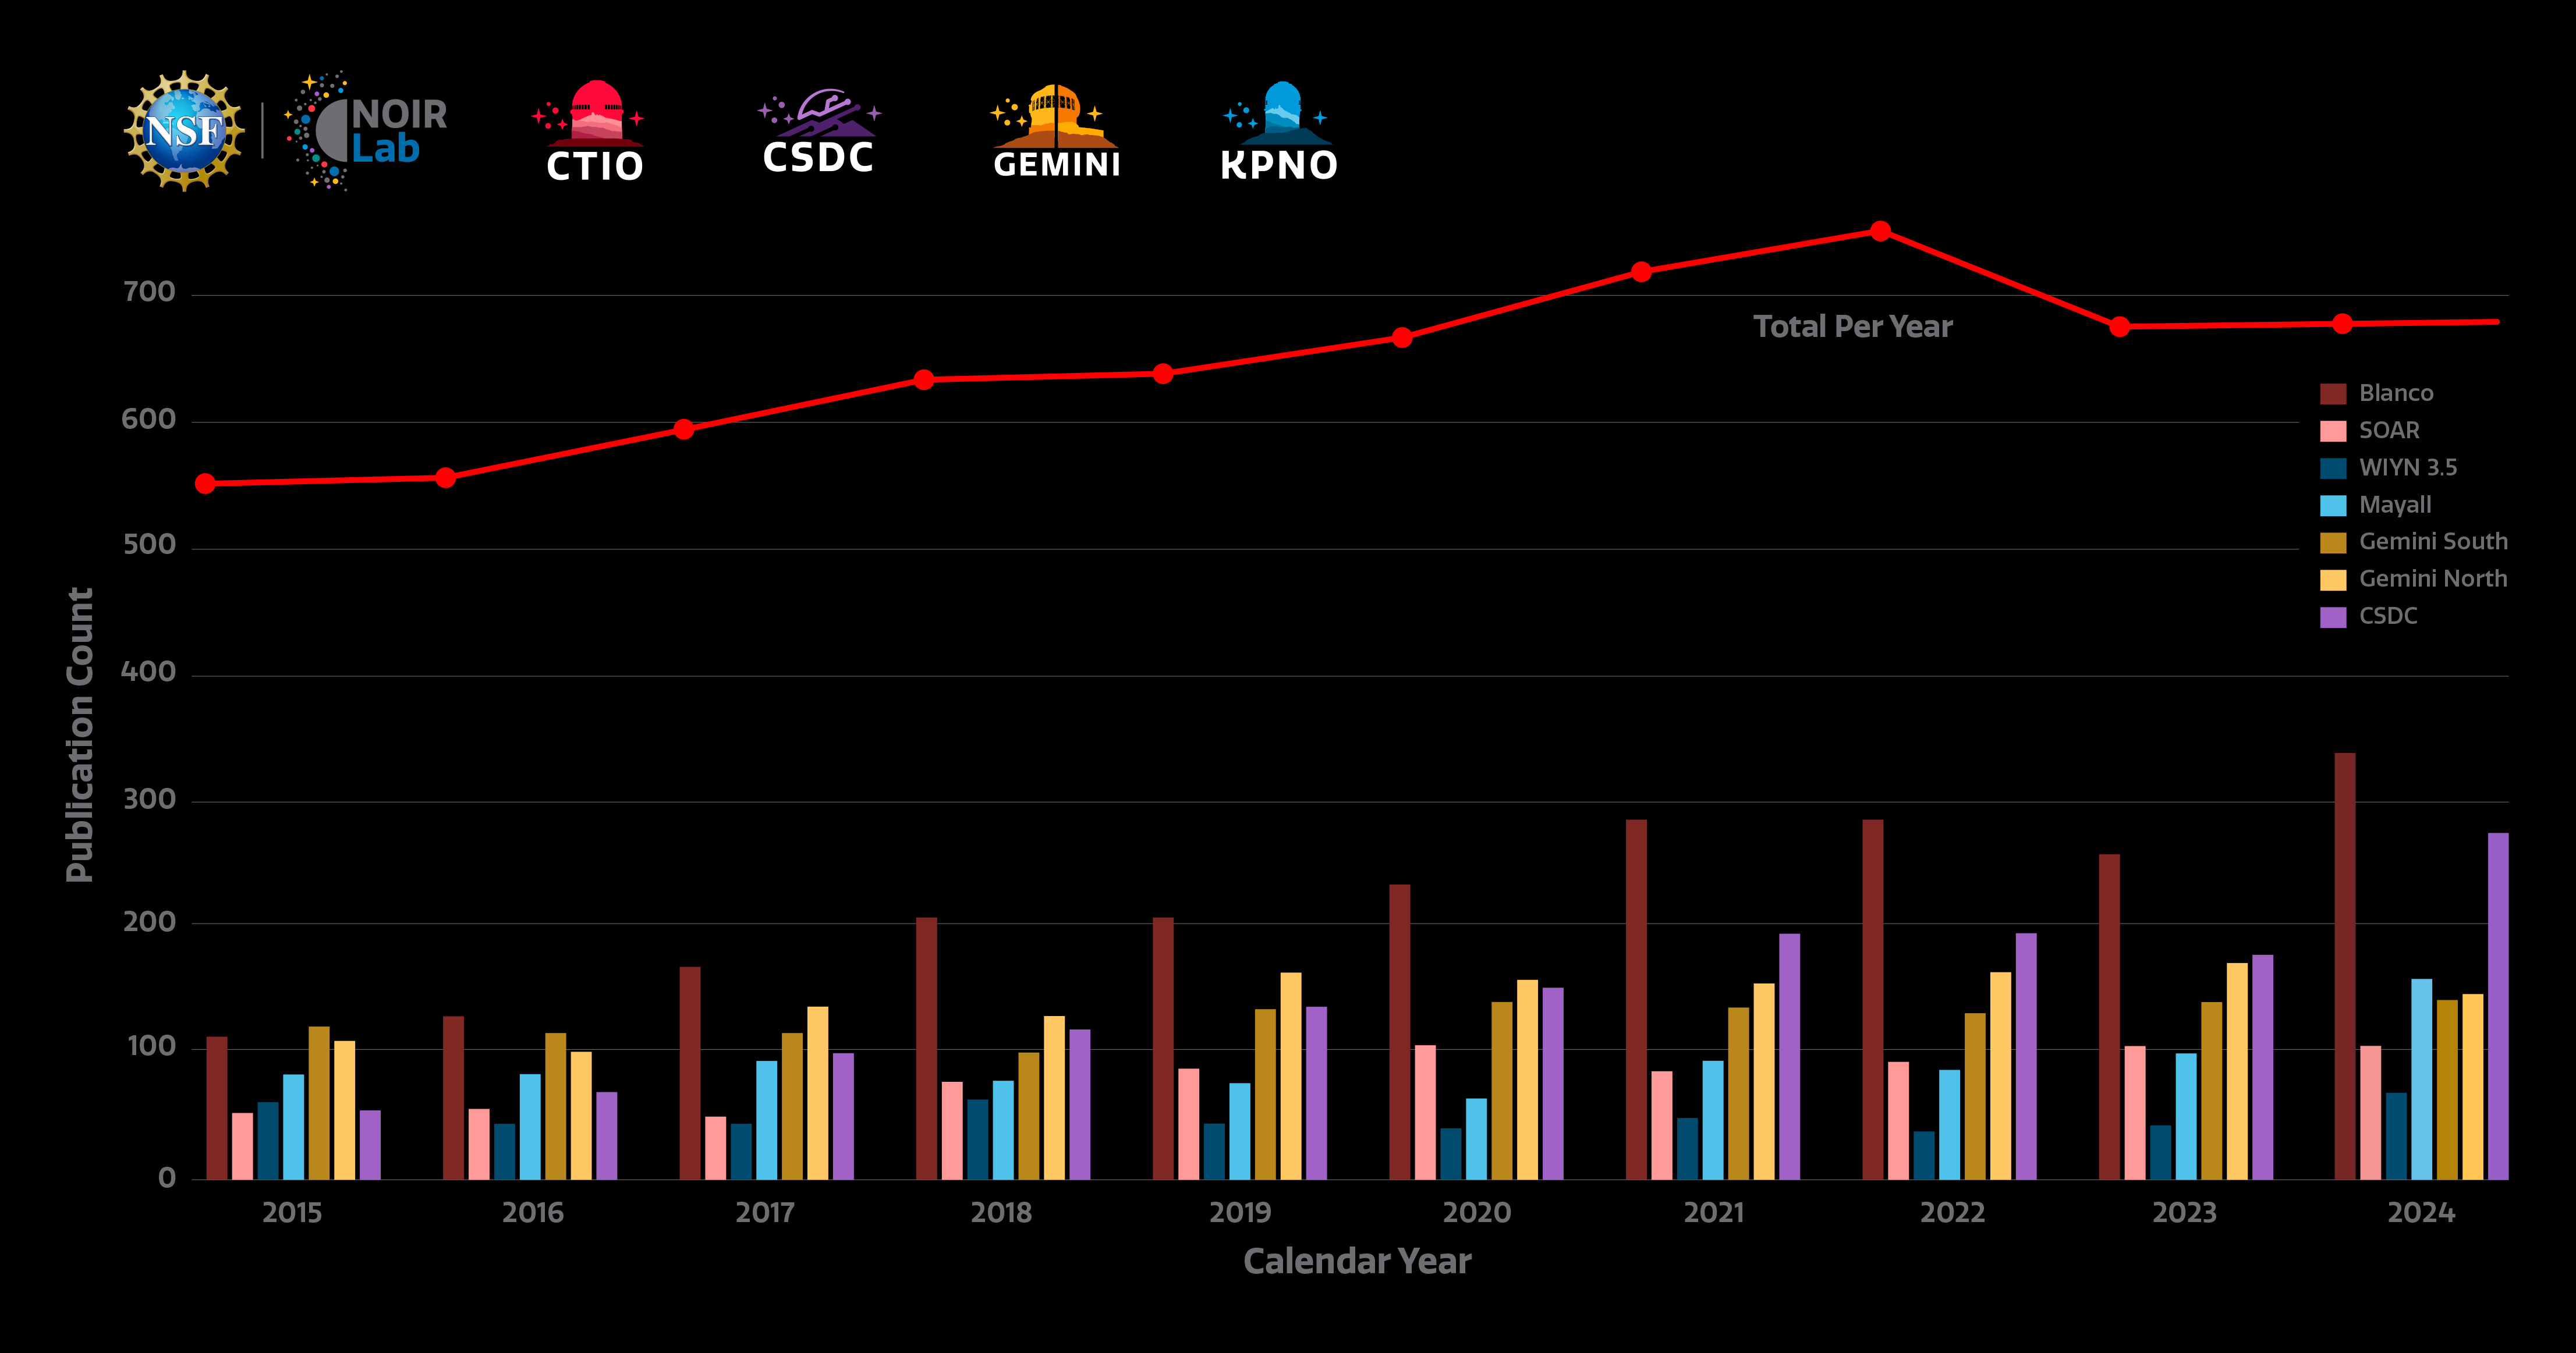

NOIRLab refereed publications 2024

Count of refereed publications using data from NOIRLab telescopes. The individual telescopes are represented with bars. The red line shows the total number of publications. Note that the sum of the bars is larger than the total sum as many science papers use more than one facility. The sum total corrects for this overlap and does not double-count for publications using more than one telescope. Metrics here are reported for the calendar year rather than fiscal year.

The NOIRLab publications metrics dynamic dashboard directly accesses the NOIRLab public library in the ADS (Astrophysics Data System) to compile publication metrics. Users can view total telescope data publication counts, counts by NOIRLab Program and facility, and staff publication counts, arranged by year. By clicking on a telescope logo/image in the top bar of the dashboard, users can access the NOIRLab public library listing papers using data from that telescope. The Dashboard was created by Bill McGinn and Sharon Hunt.

Credit: NOIRLab/NSF/AURA/S. Hunt